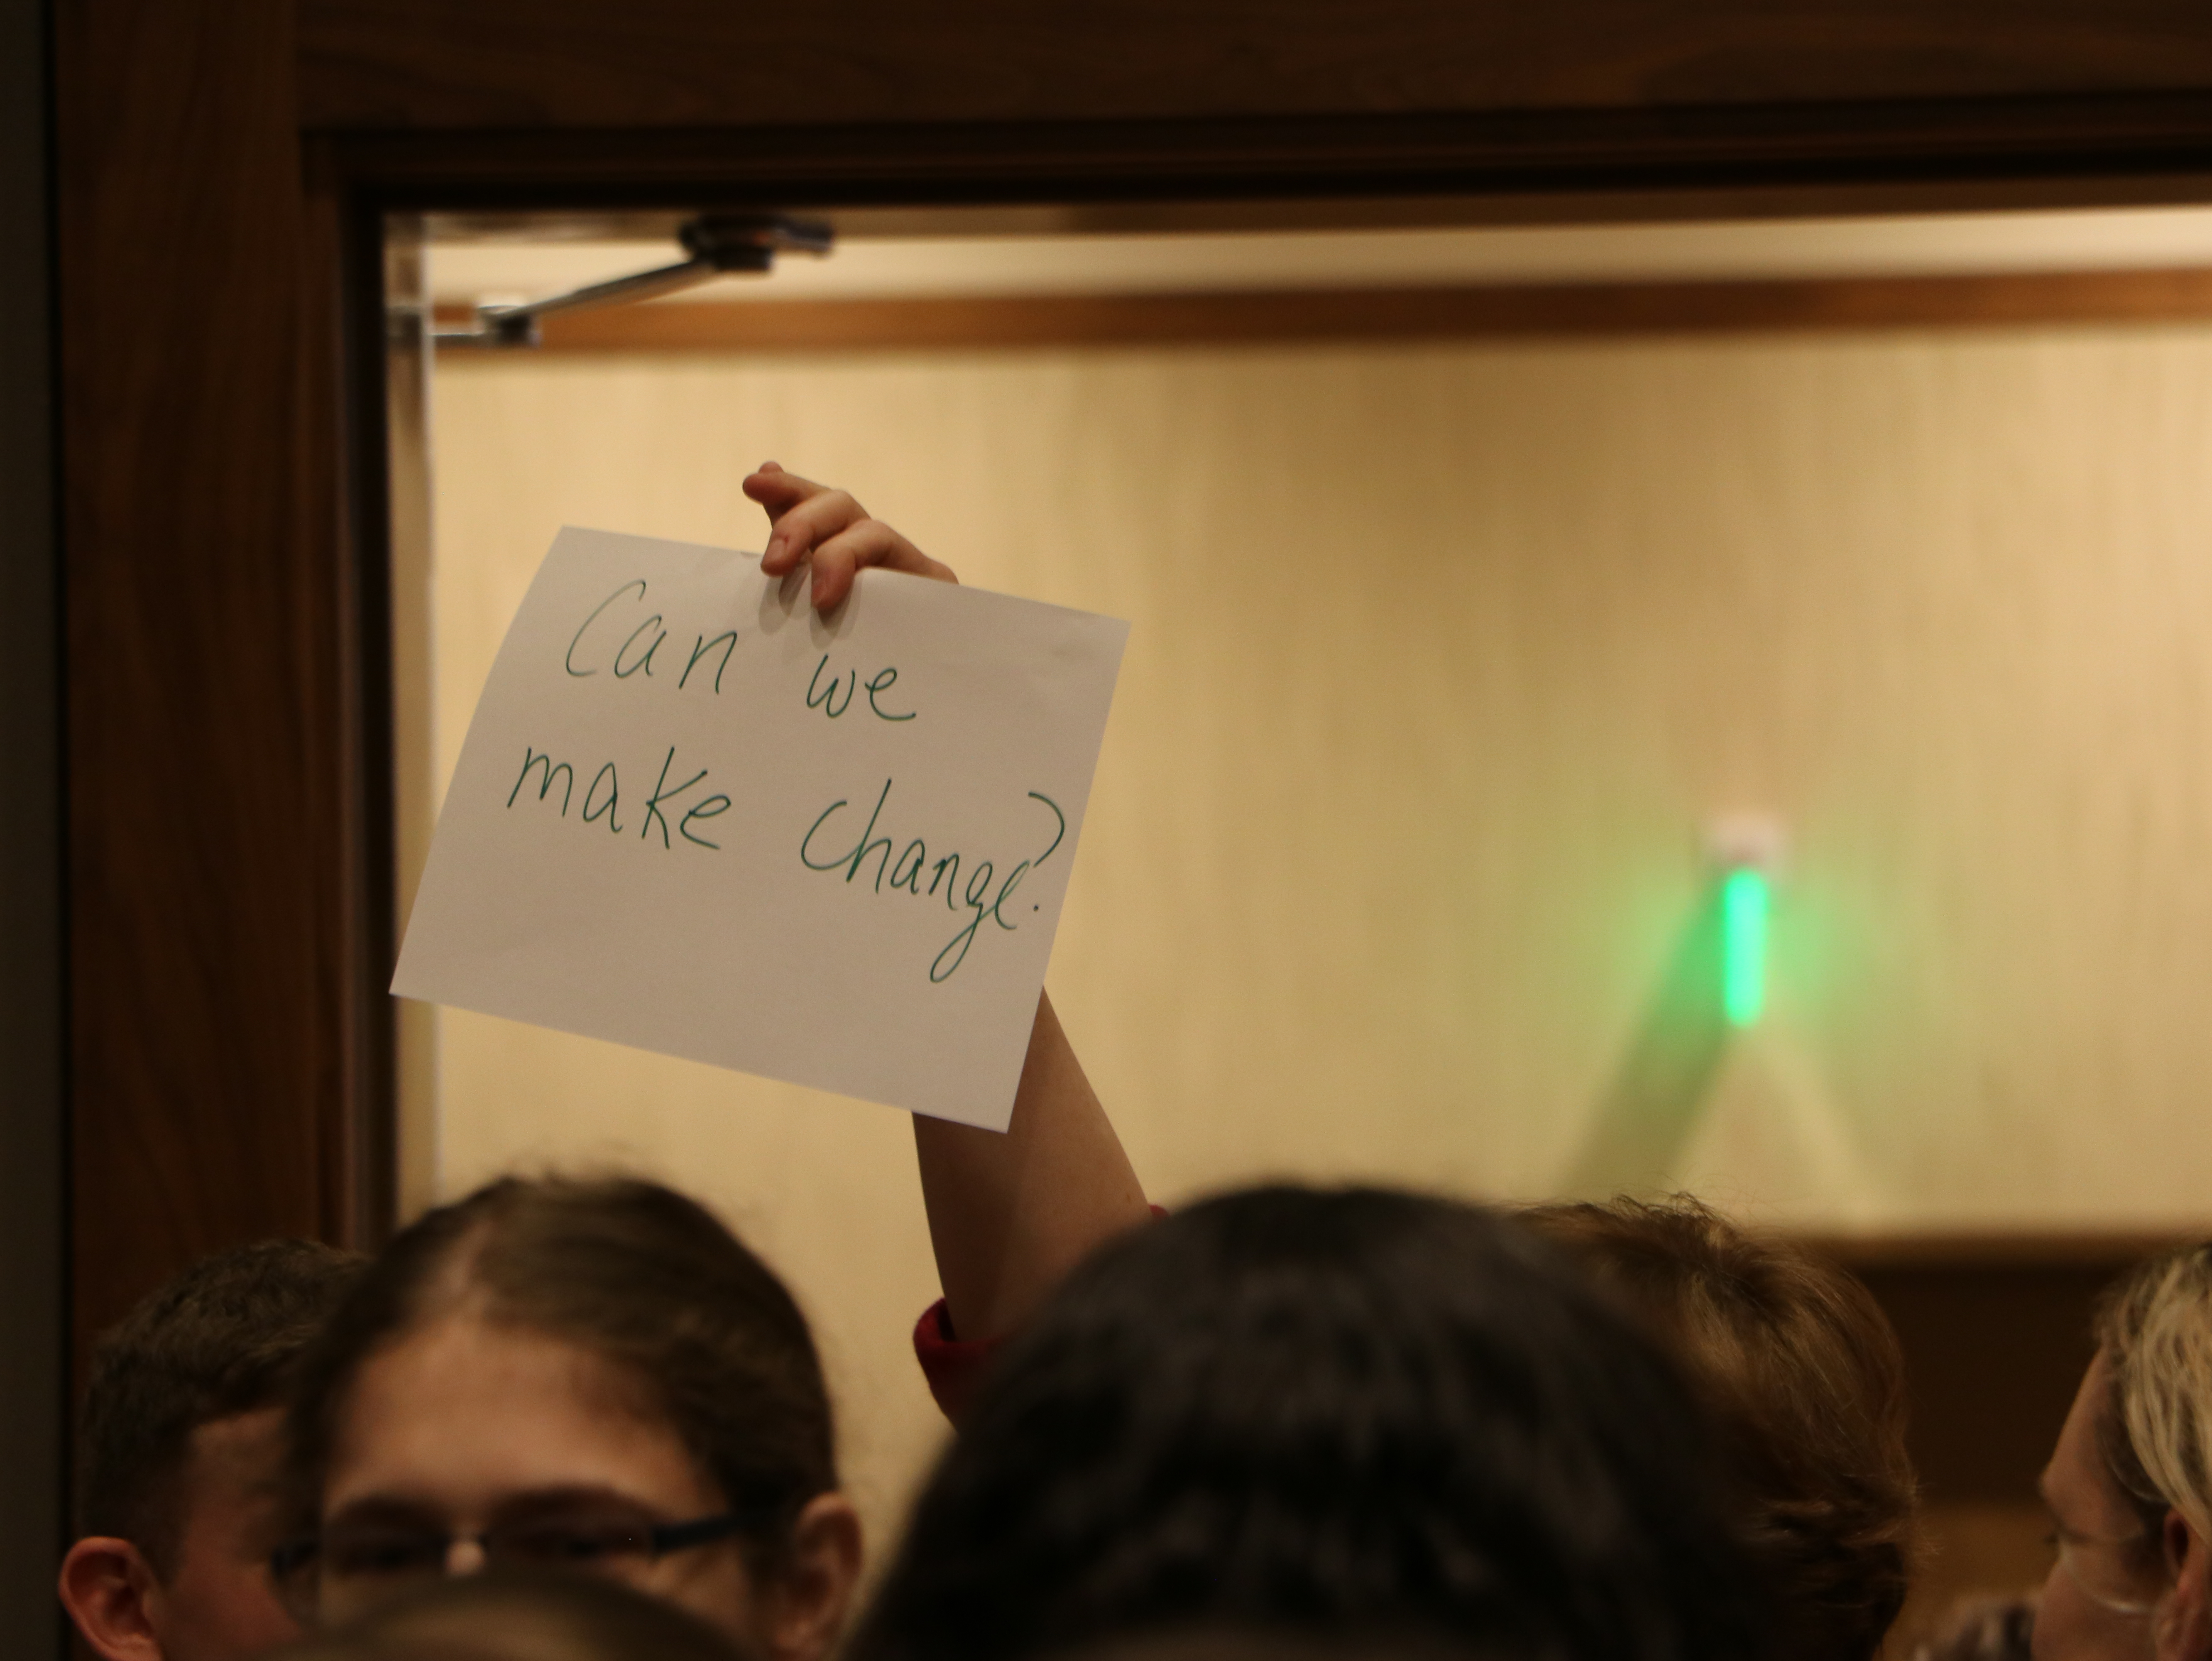

Lunchtime Wander & Chat

Credit: NRAO/AUI/NSF